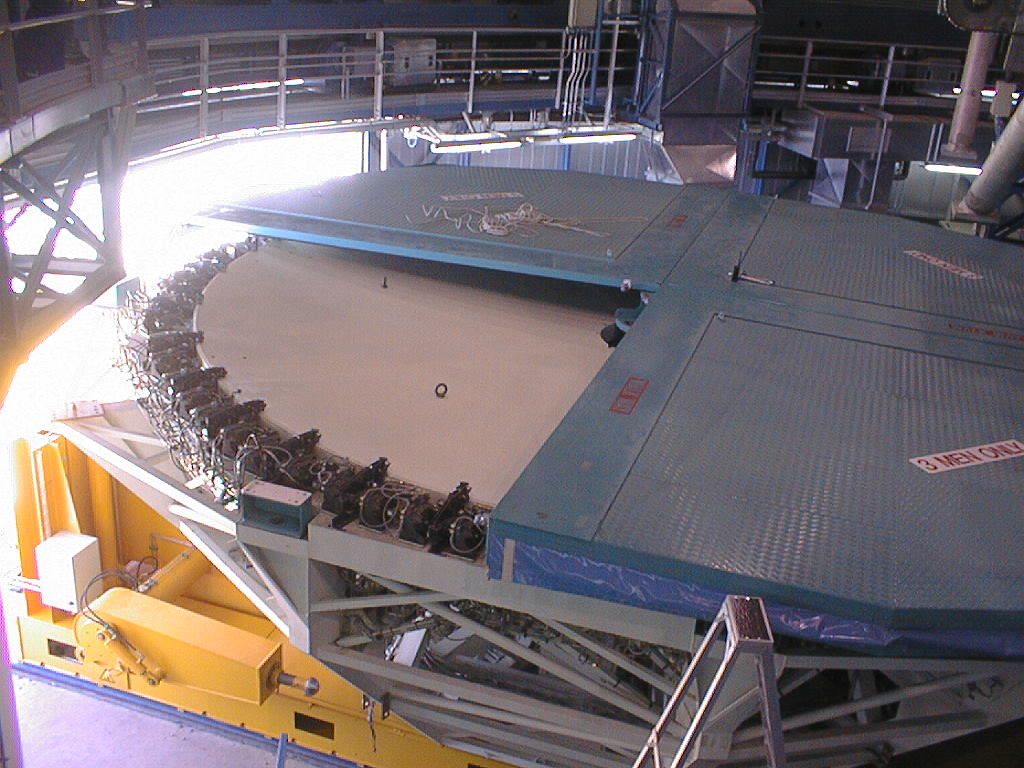

Installation of the M1 cell and mirror

VLT assembly work at the ESO Paranal Observatory. The first of the four quarter slices of the mirror cover is removed, revealing the concrete surface. (Photo obtained on March 4, 1998).

Credit: ESO